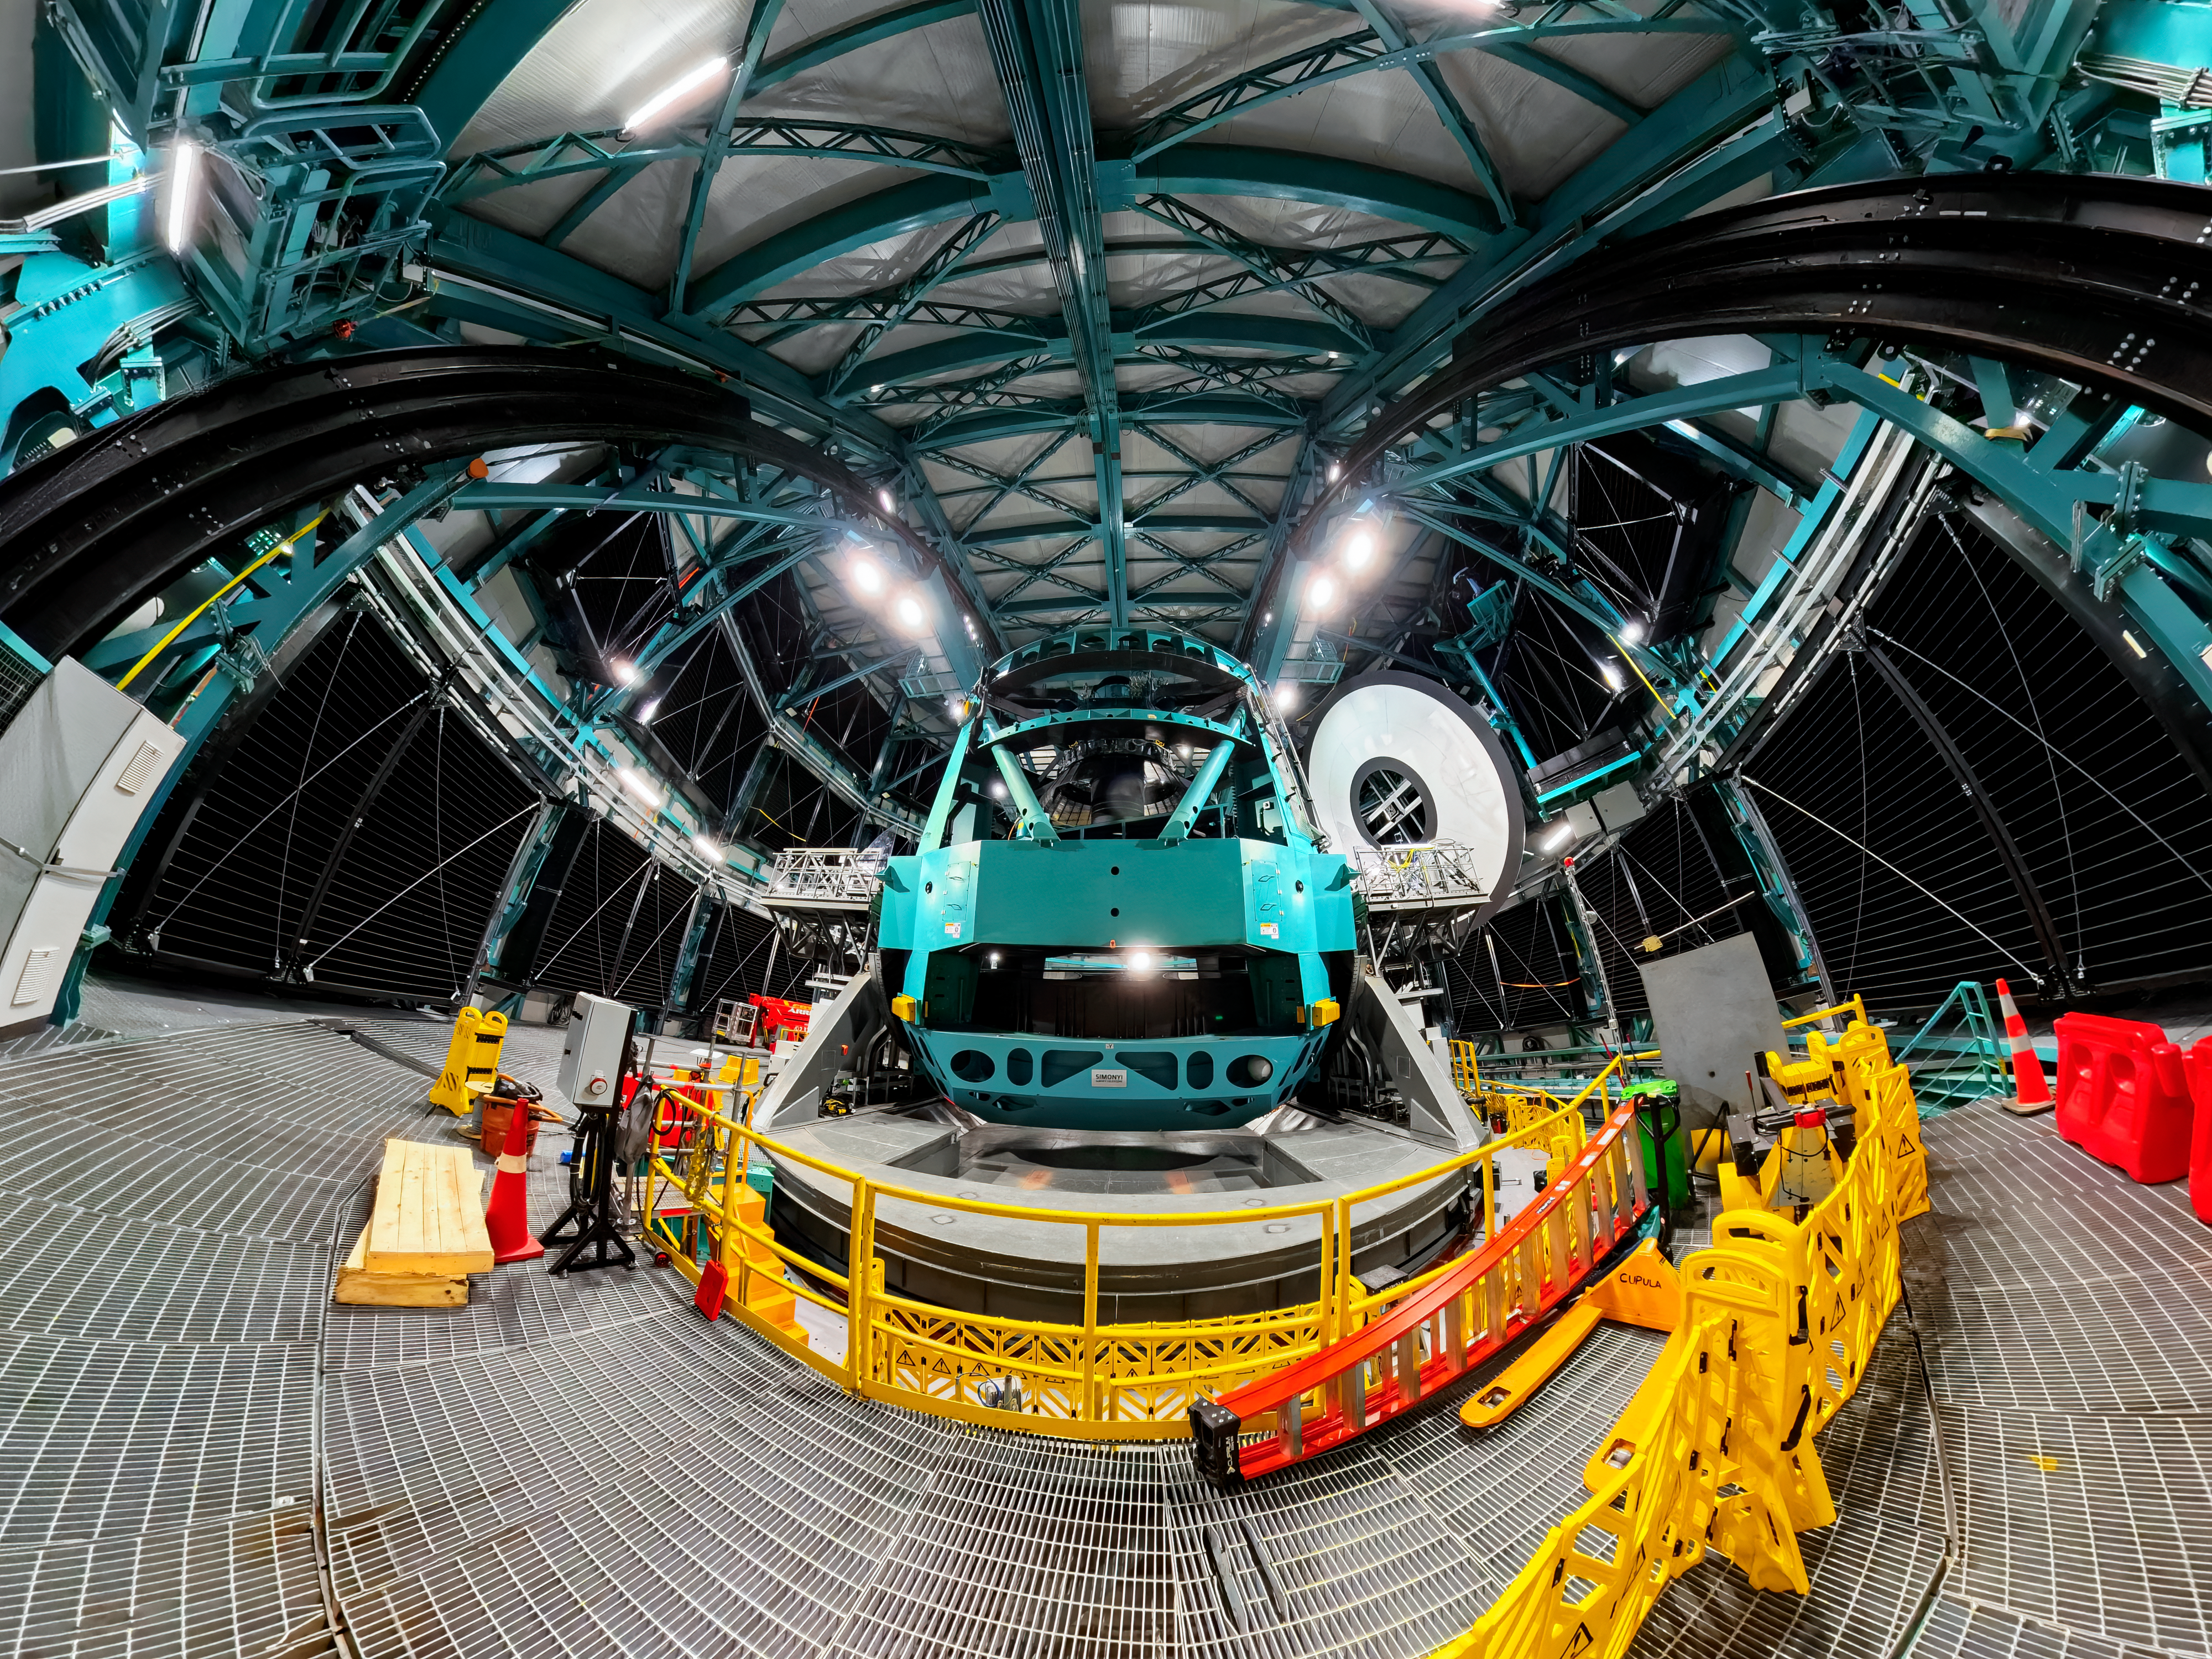

Rubin During First Look Observing Campaign

A fish-eye view of the Simonyi Survey Telescope inside NSF–DOE Vera C. Rubin Observatory during the First Look Observing Campaign.

Credit: RubinObs/NOIRLab/SLAC/NSF/DOE/AURA/T. Matsopoulos